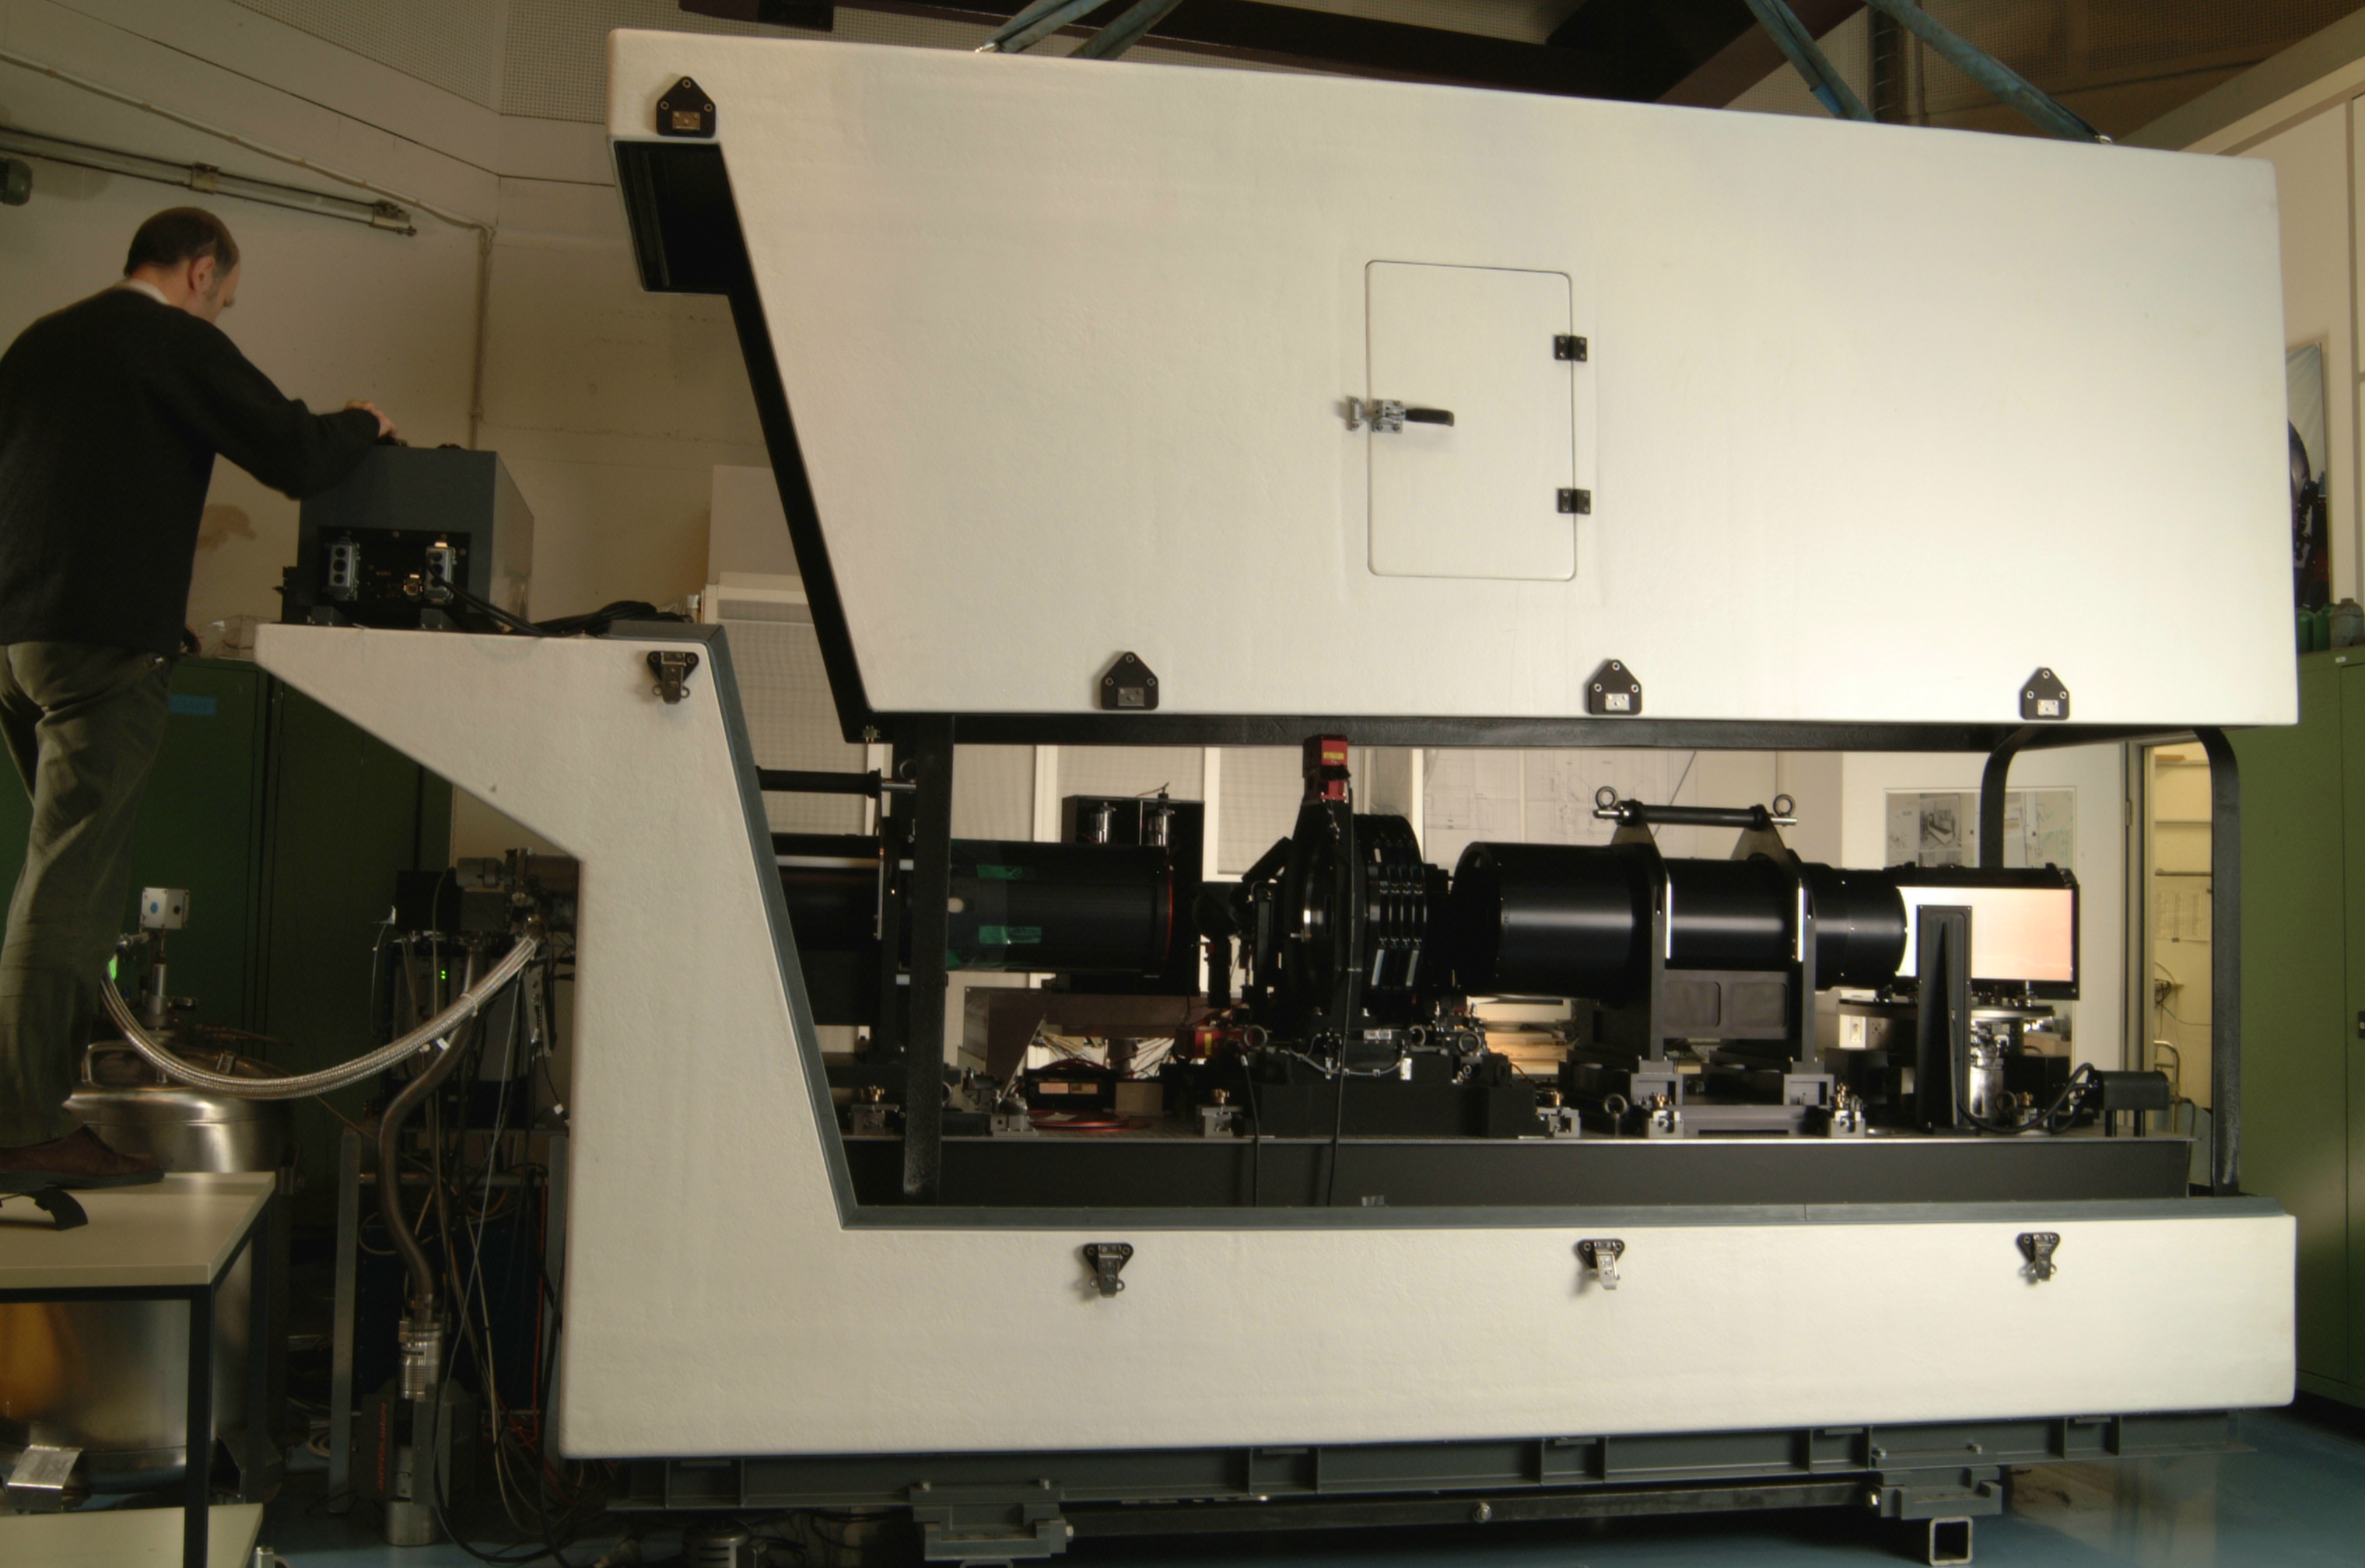

Giraffe

Giraffe, a part of the FLAMES instrument at the integration hall at ESO Headquarters.

Credit: ESO